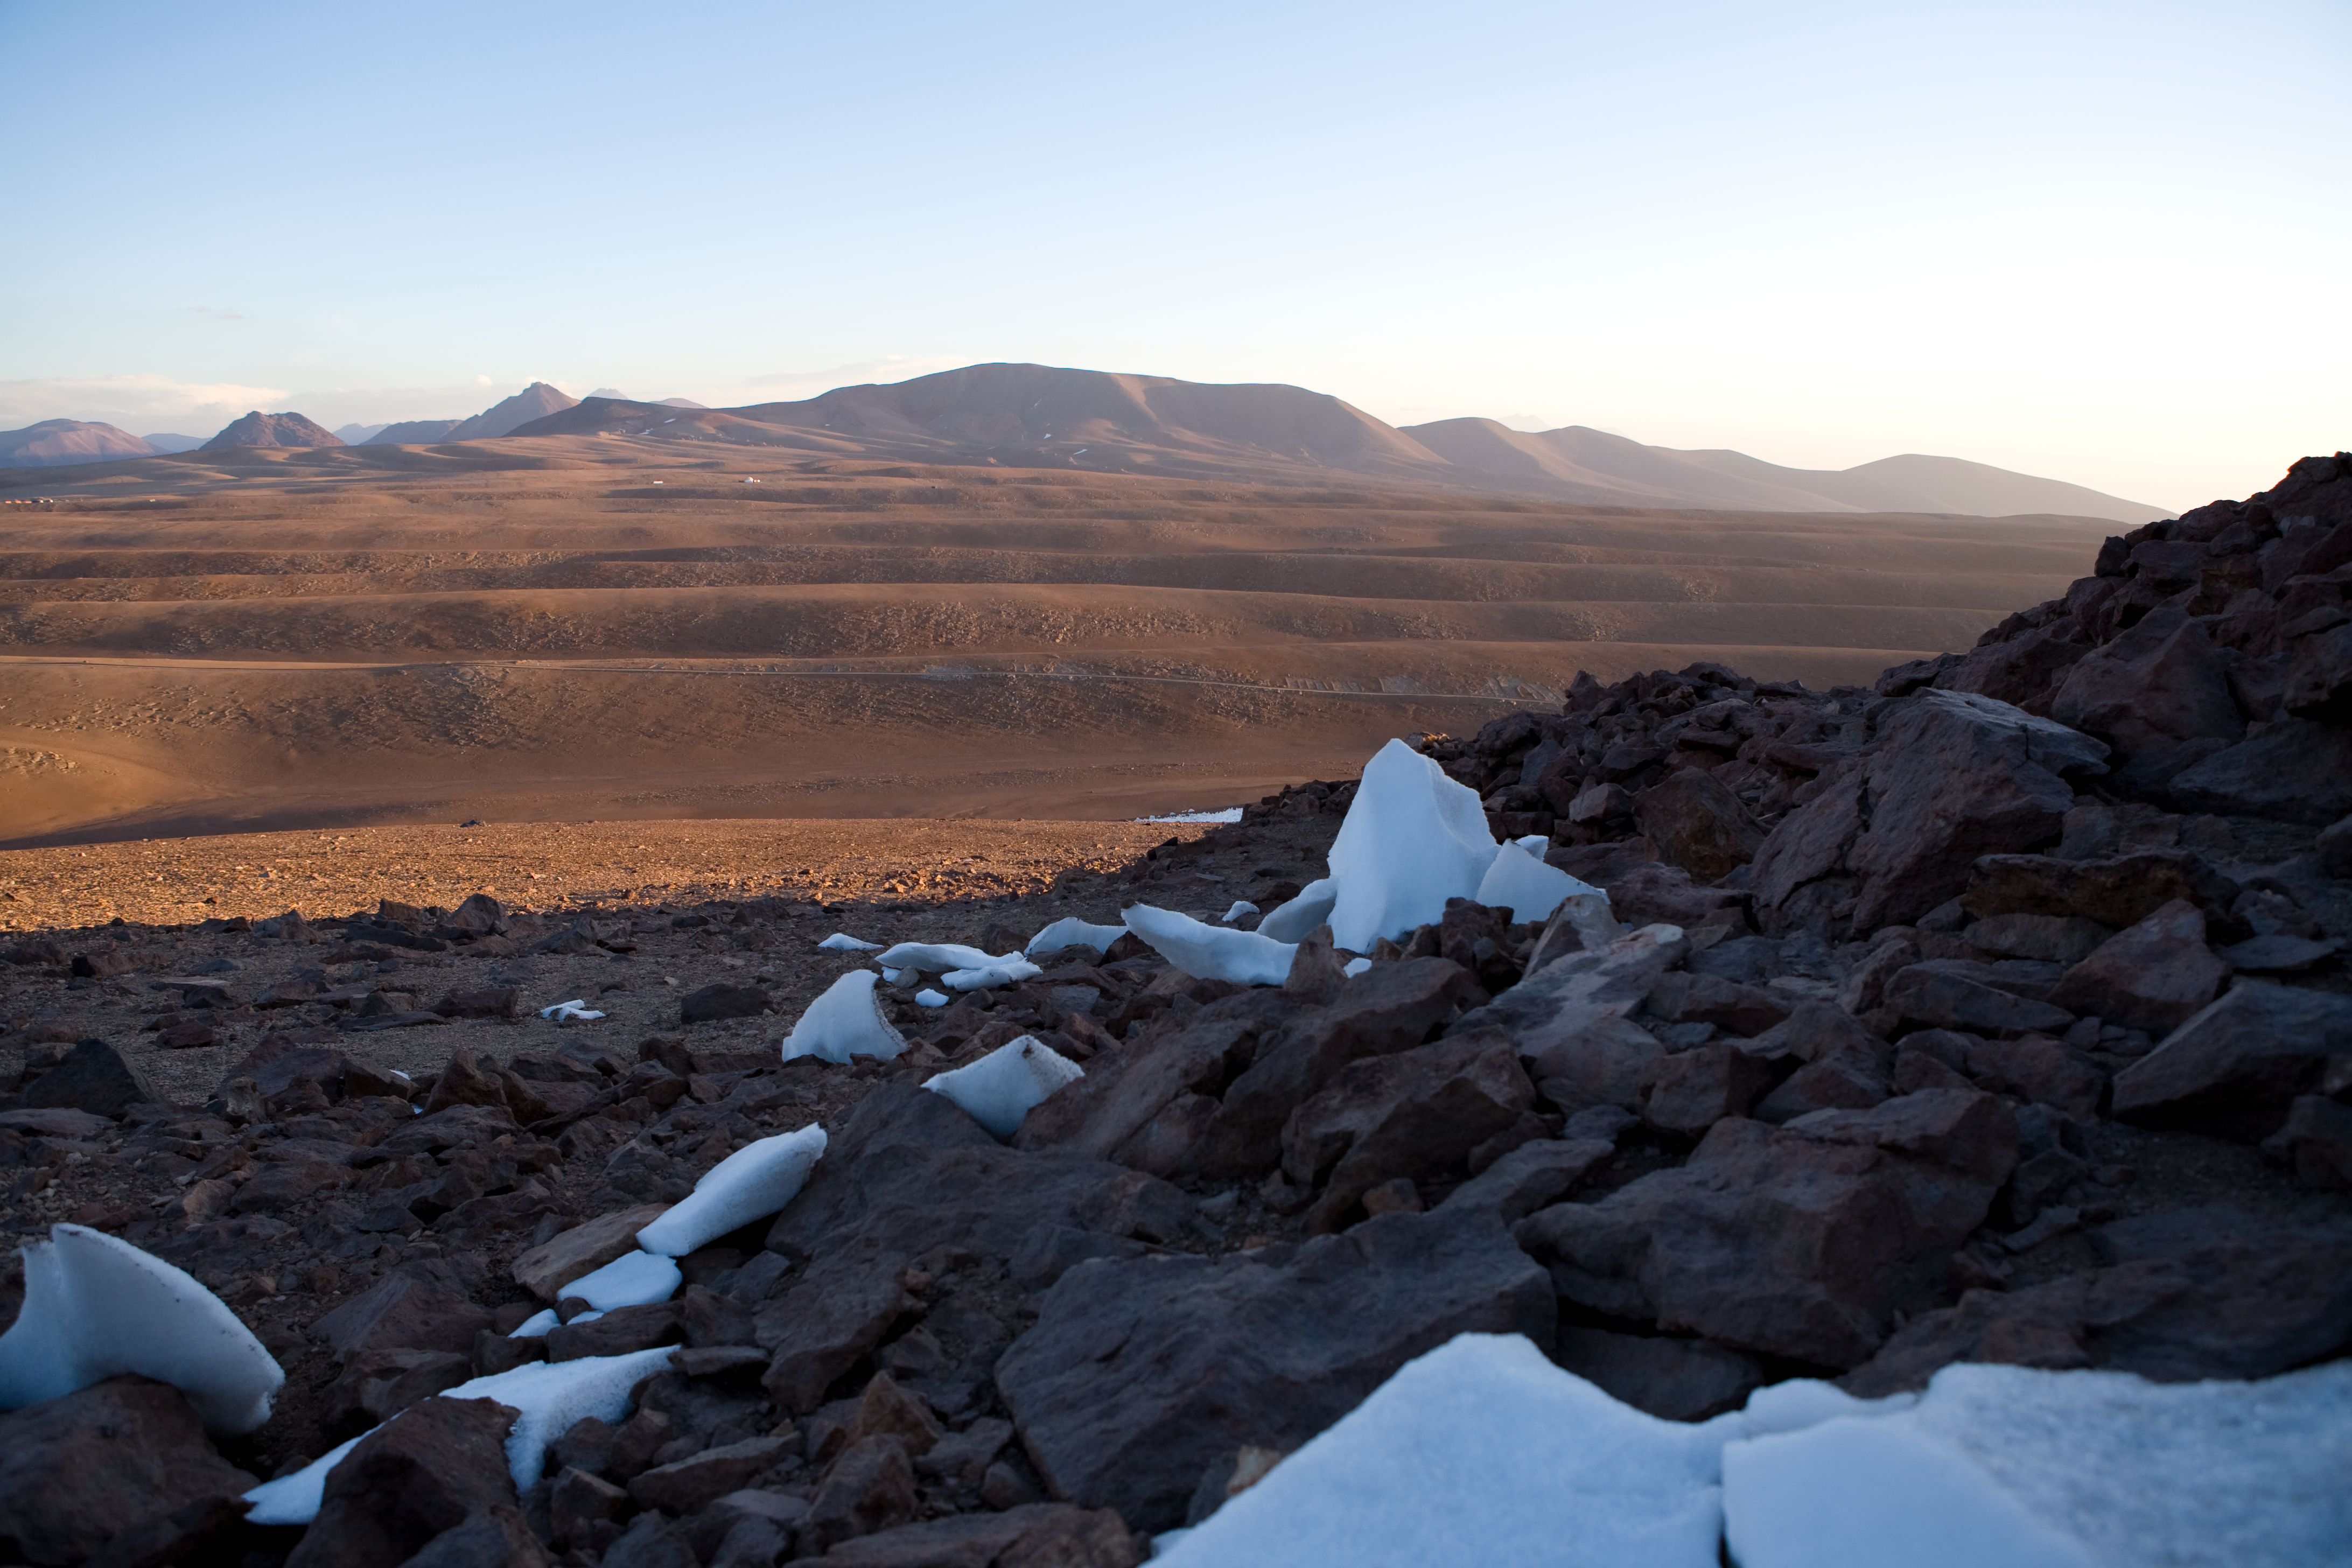

Chajnantor - the site for ALMA

View over Chajnantor - standing on Cerro Chico looking towards the south.

Credit: ESO